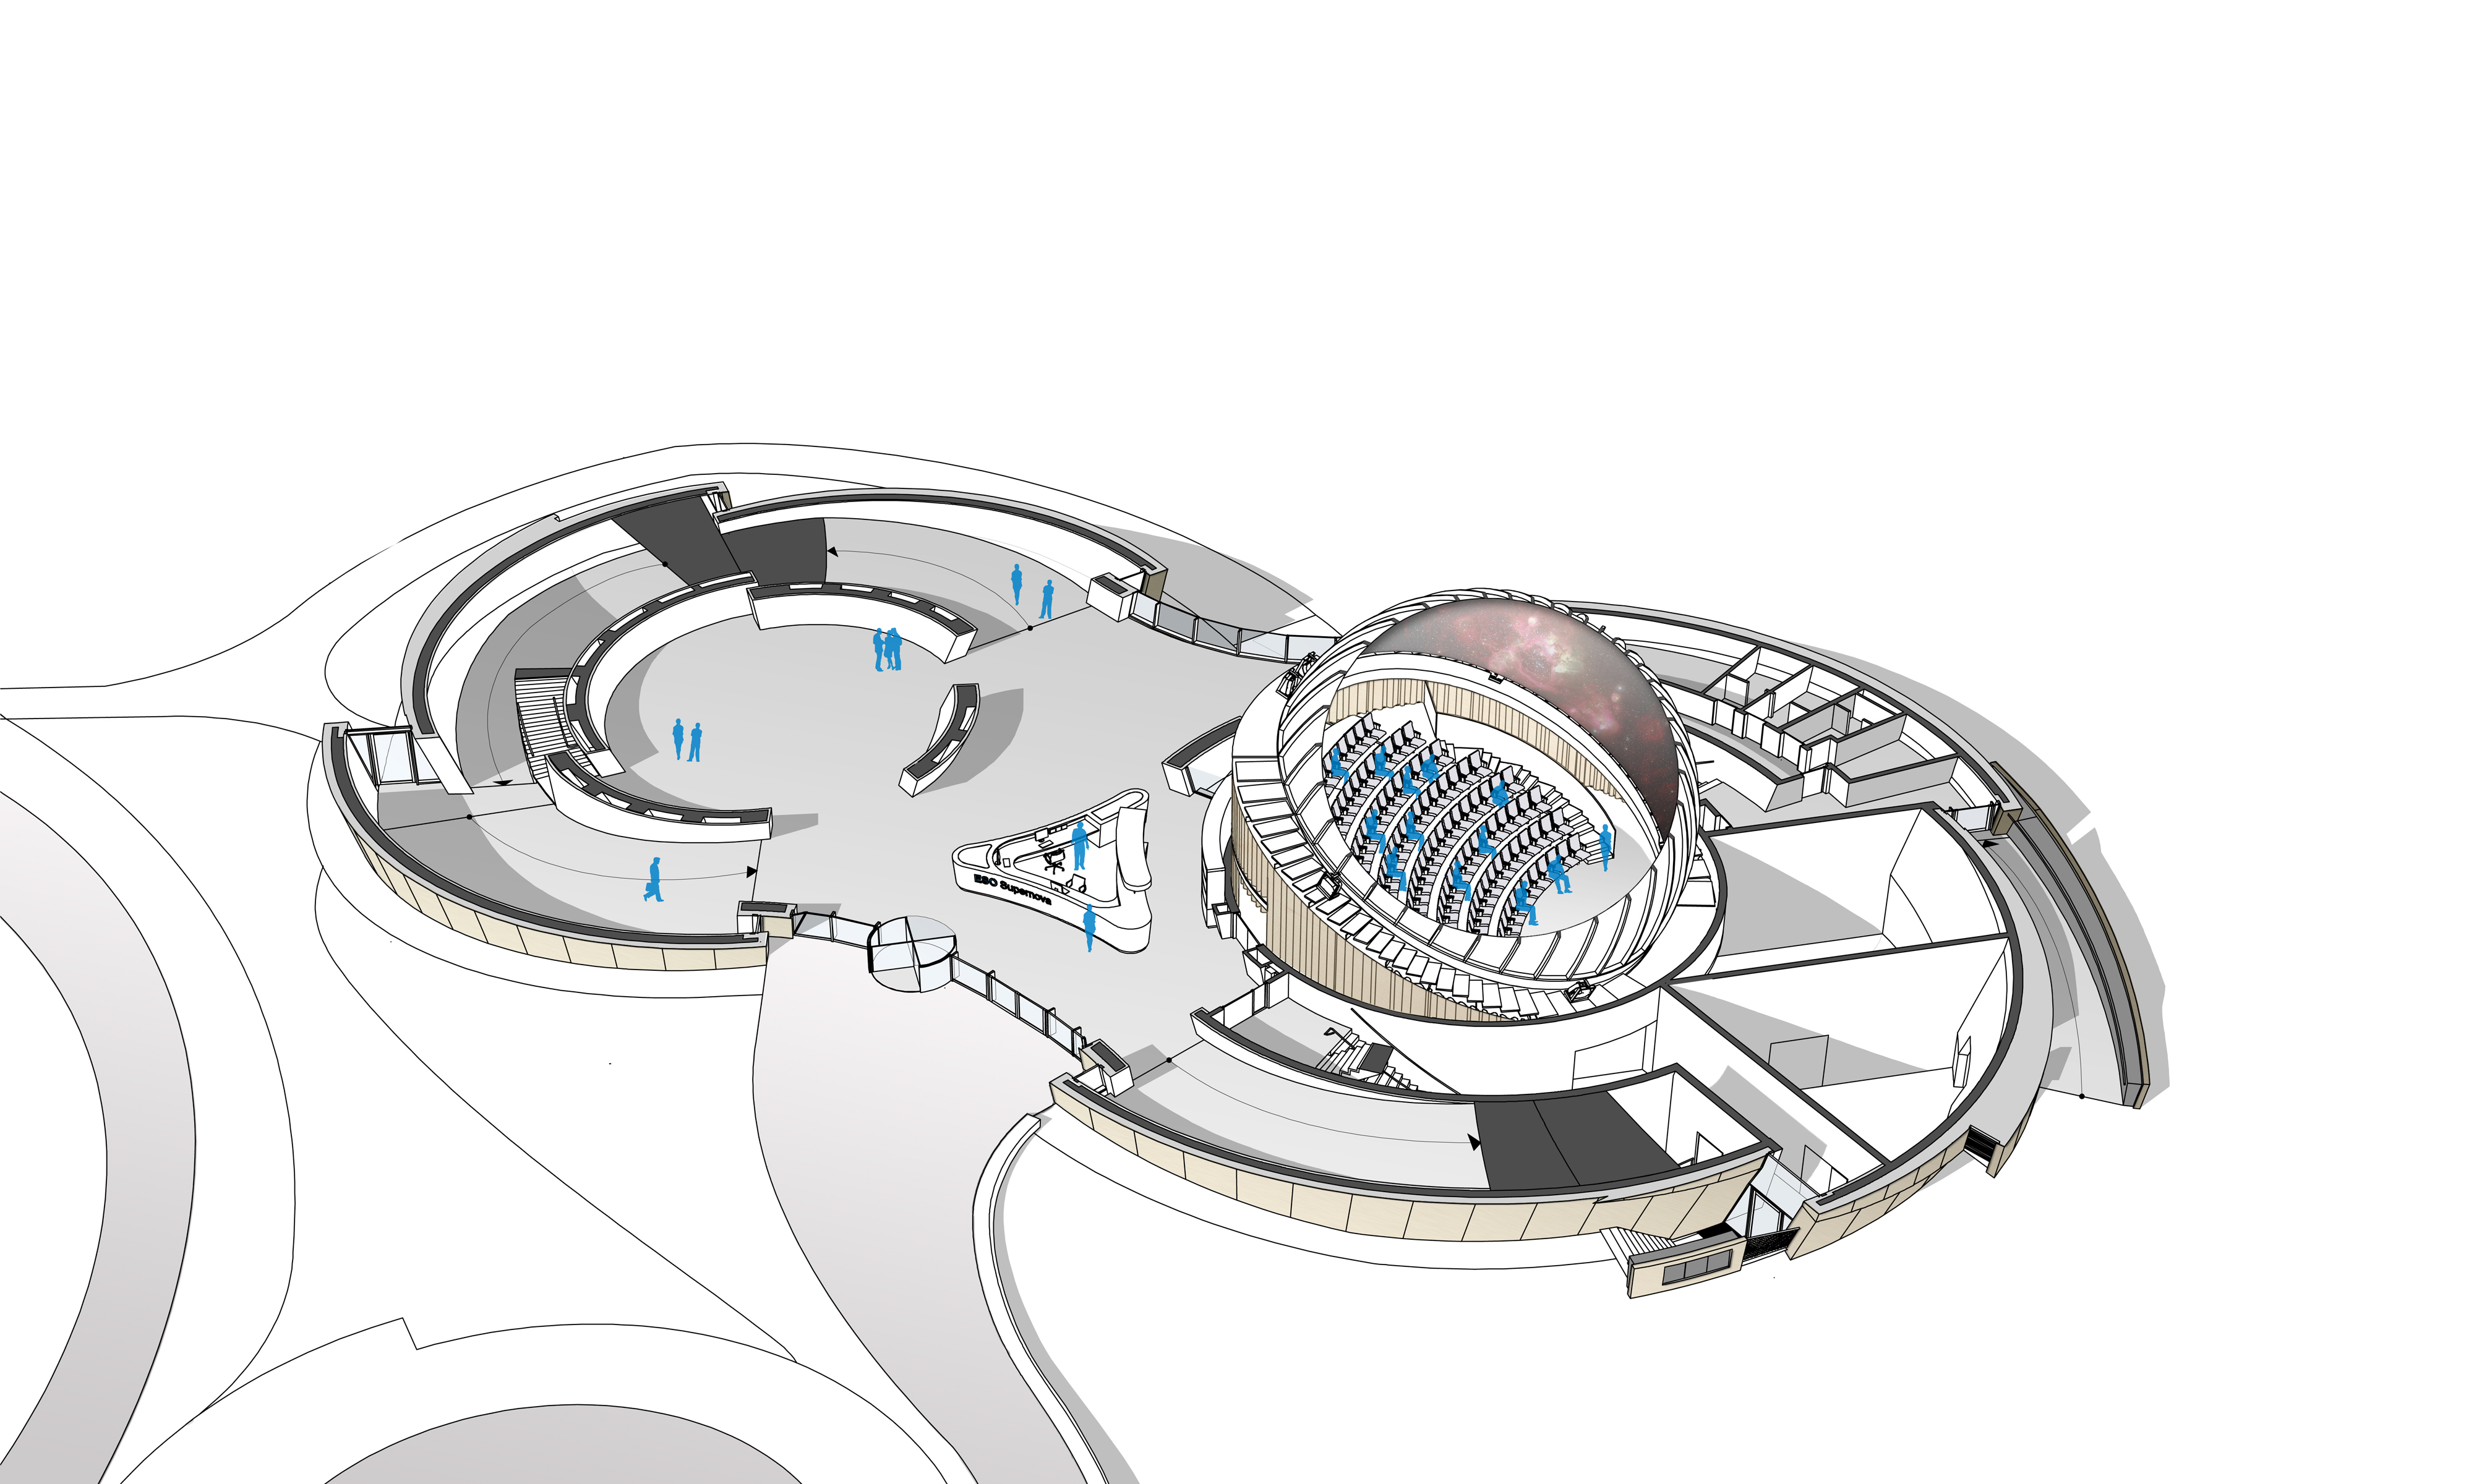

ESO Supernova ground floor

The ESO Supernova Planetarium & Visitor Centre, being built in Garching next to the ESO Headquarters, will offer its visitors a contemporary, interactive exhibition on modern astronomy, as well as the possibility to enjoy digital full-dome planetarium shows and guided tours.

This floor plan, a rendering from an early design concept in 2013, shows the ground floor of the building. The entrance area, including the reception and a shop, is visible as well as the large space for special exhibitions — the Void on the left; and the planetarium on the right.

Credit: Architekten Bernhardt + Partner (www.bp-da.de)